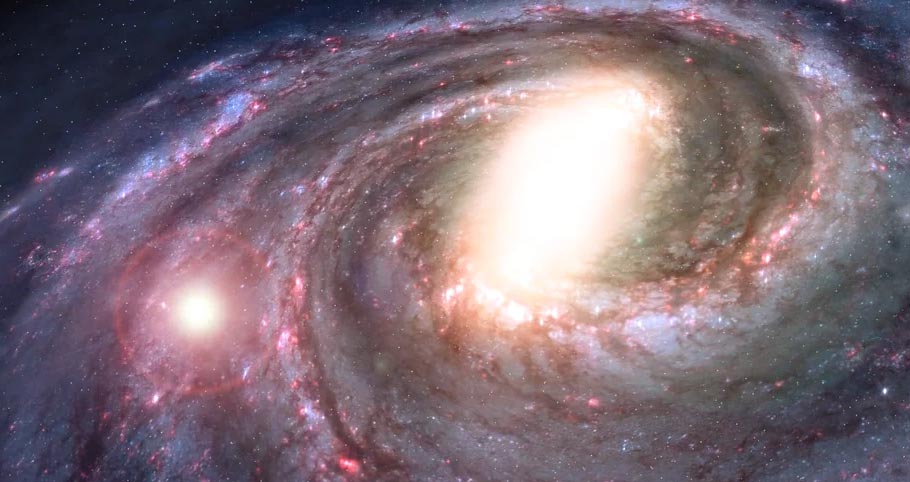

Animation of the Sun’s Position in the Milky Way Galaxy

Find out more here: https://public.nrao.edu/explore/milky-way-explorer/.

Credit: Alexandra Angelich (NRAO/AUI/NSF). Music: Mark Mercury.